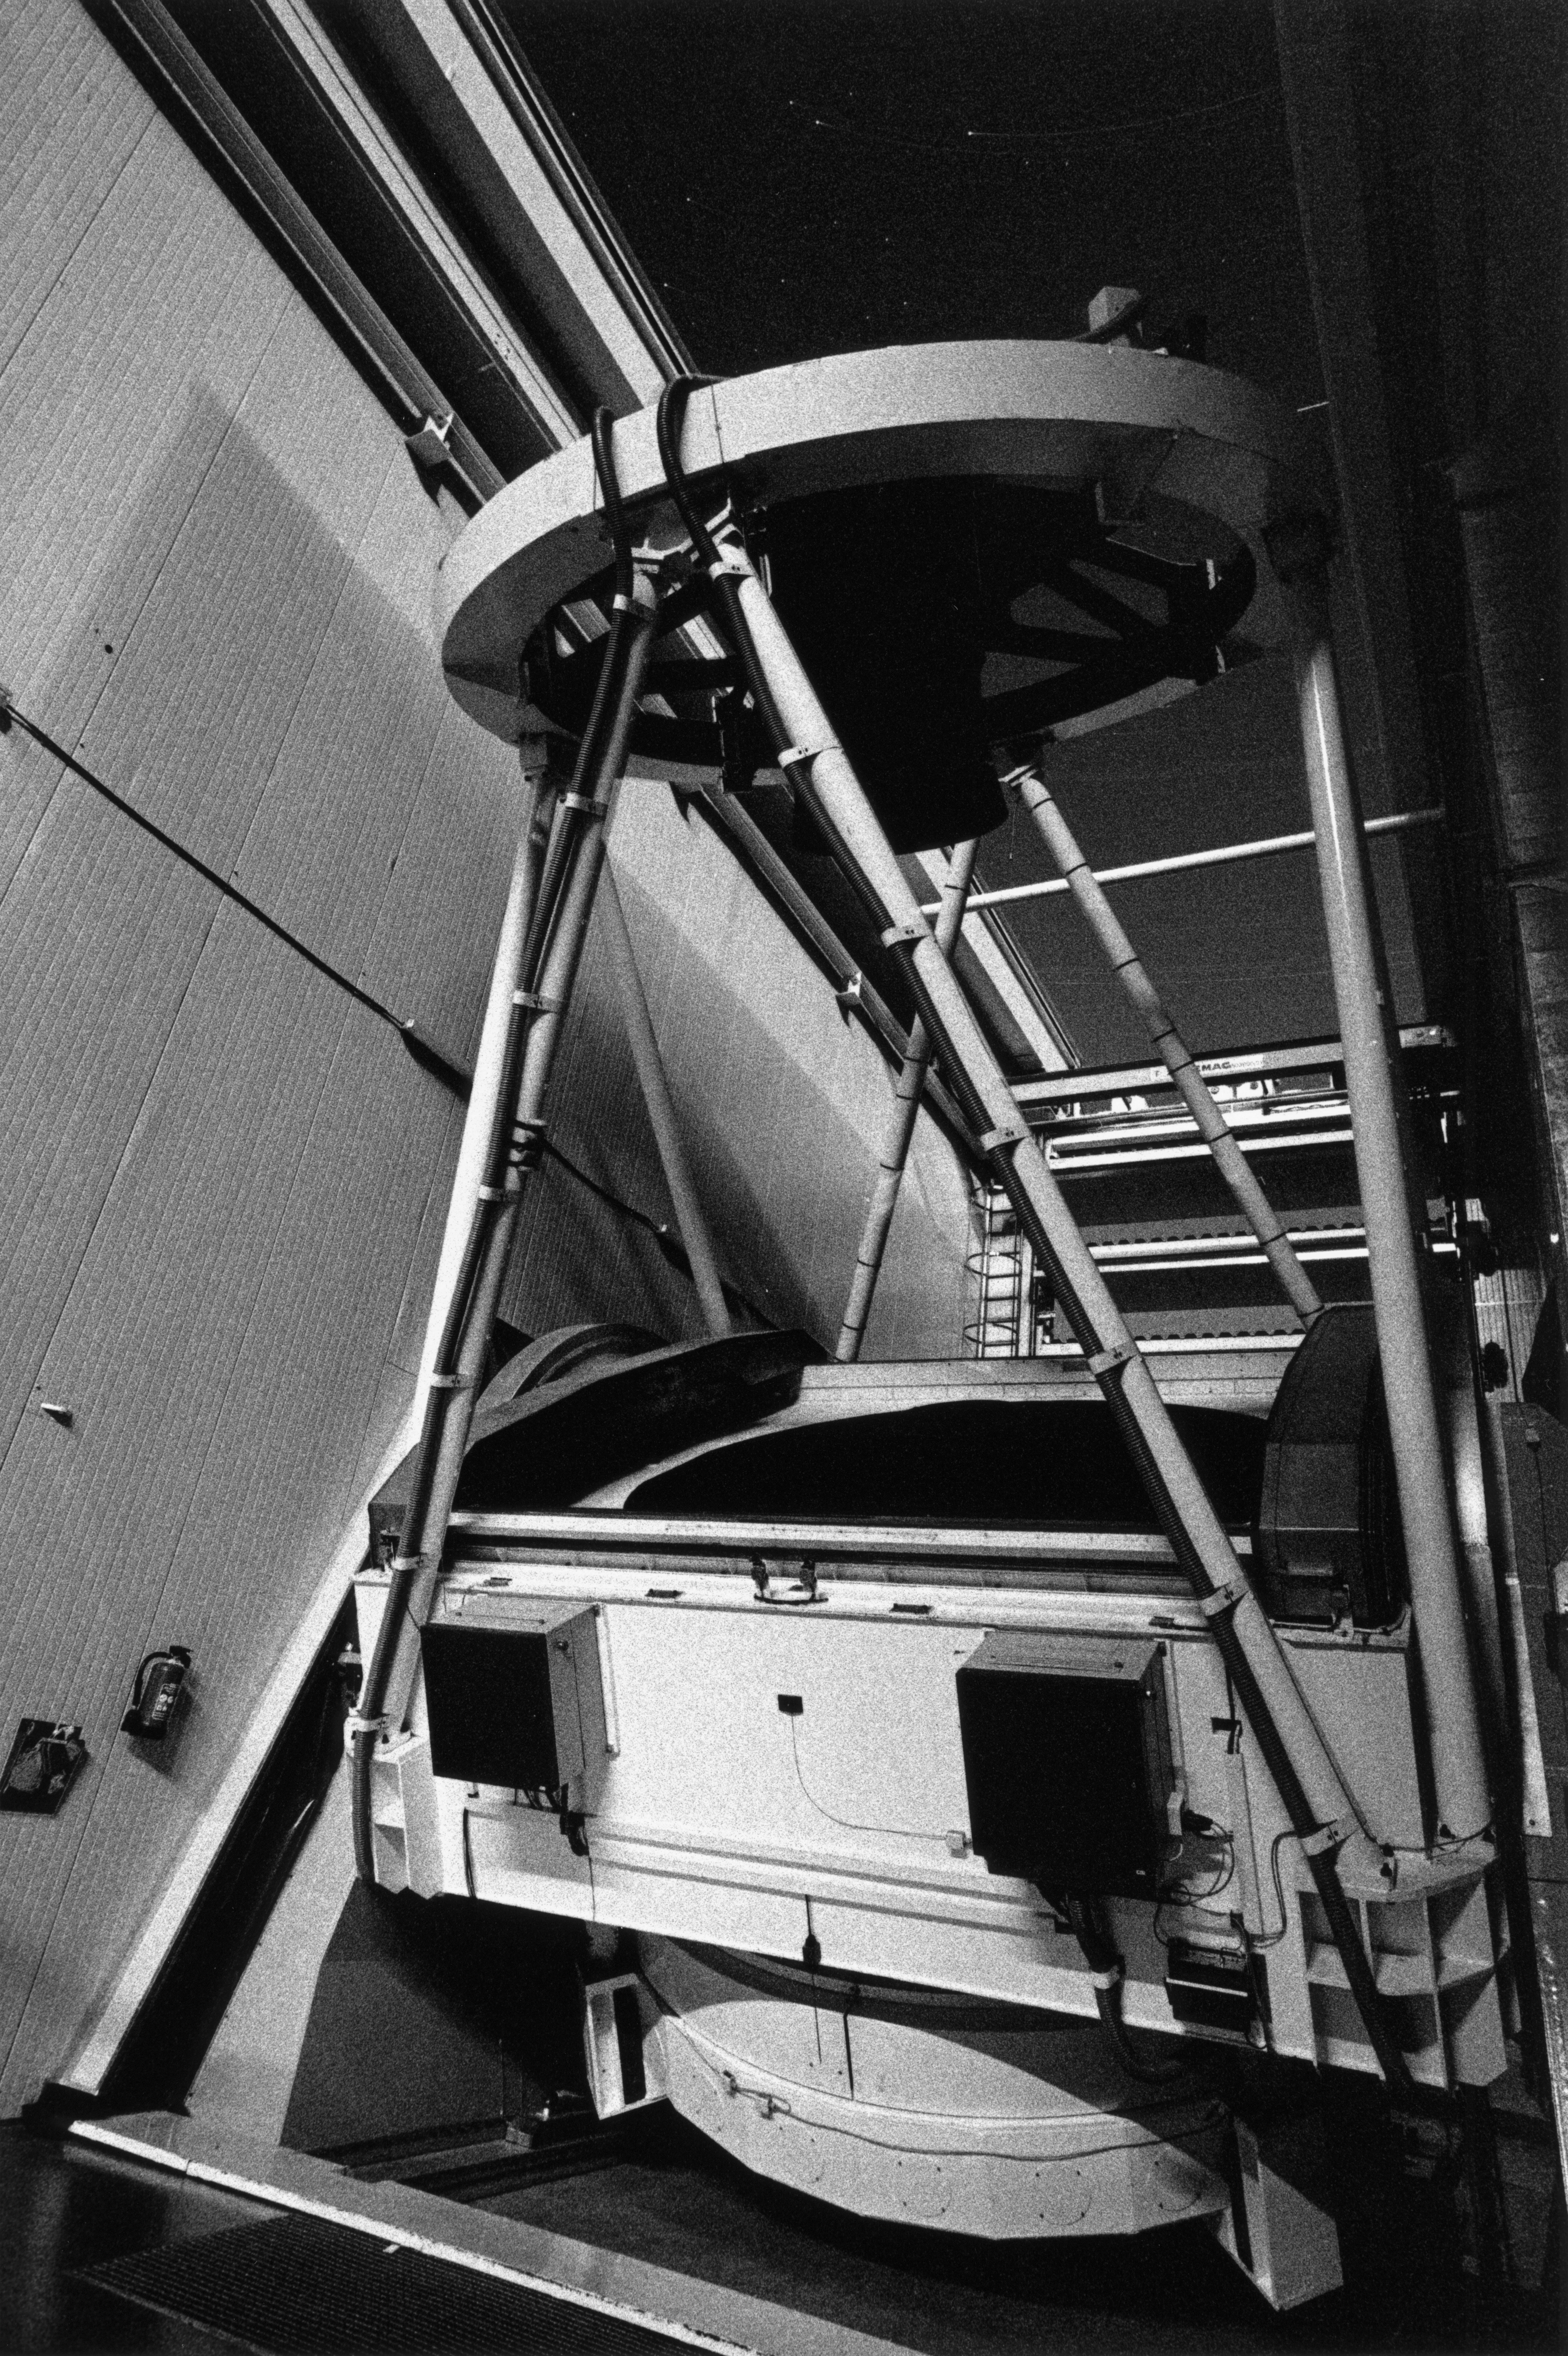

New Technology Telescope

The New Technology Telescope in its enclosure at night, at La Silla Observatory in Chile in April 1996.

Credit: ESO/H.H.Heyer